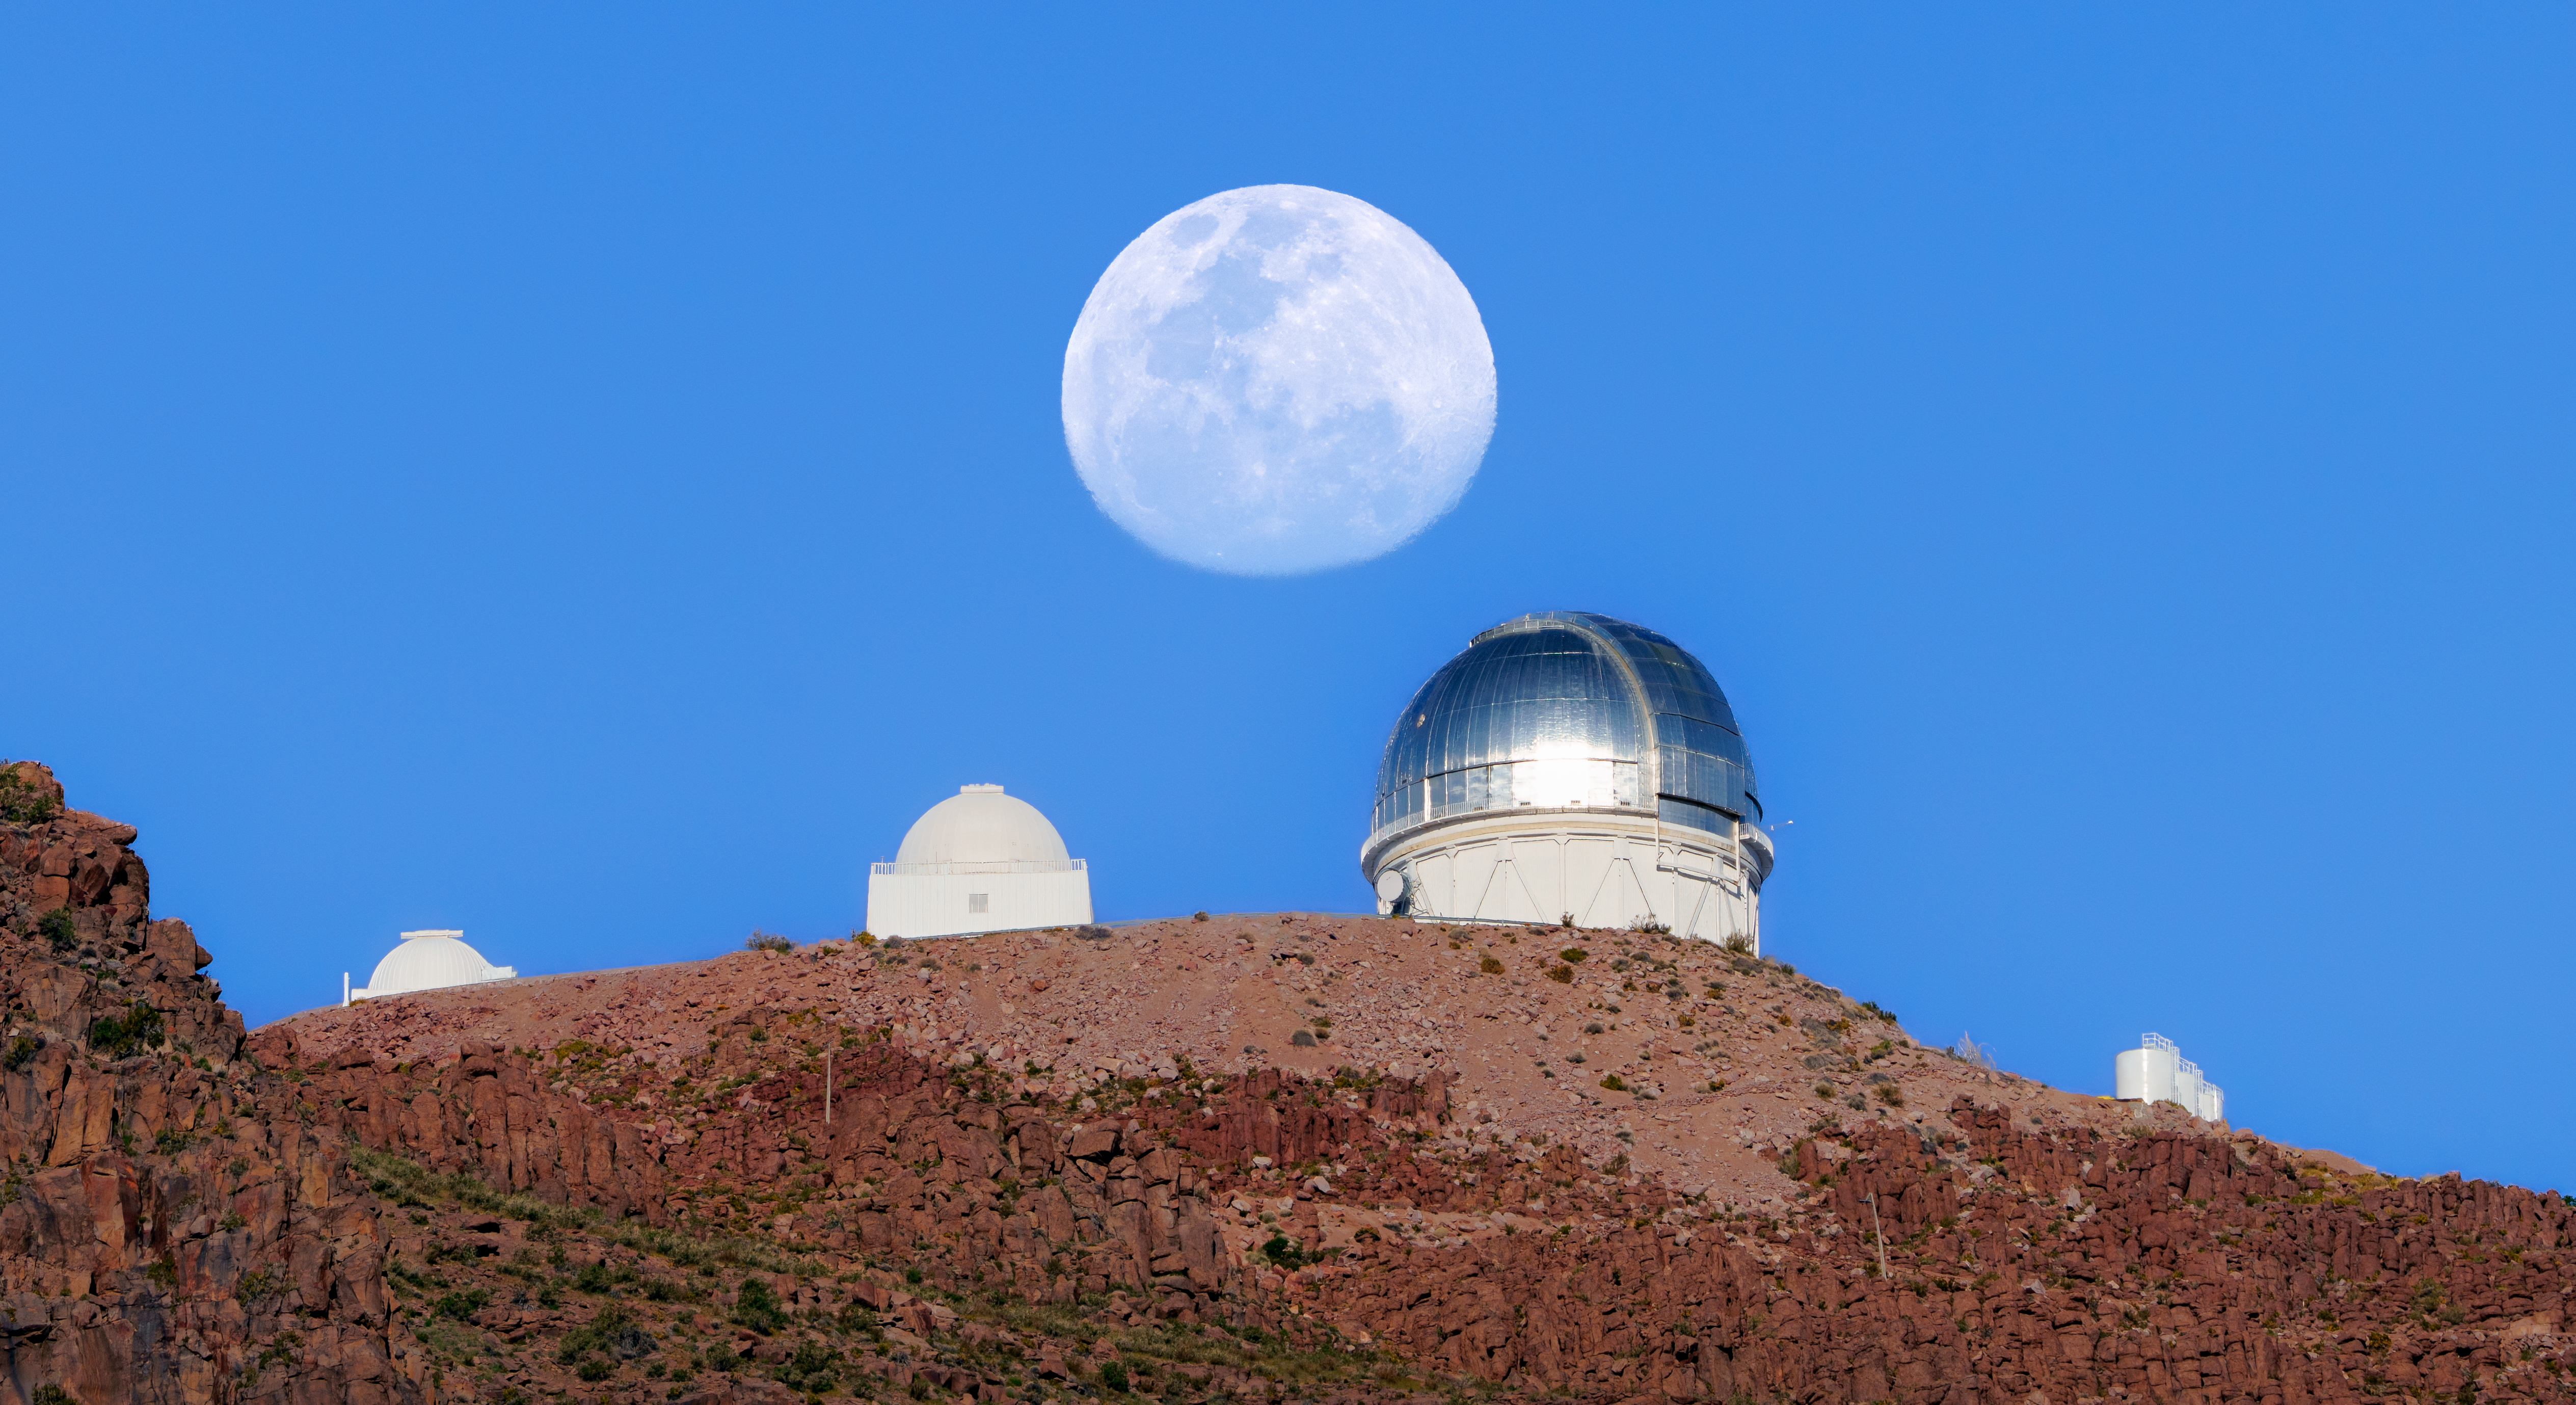

Moons and Mirrors at Cerro Tololo

Three domes peek out over the mountain in this image from U.S. National Science Foundation Cerro Tololo Inter-American Observatory (CTIO) in Chile, a Program of NSF NOIRLab. From left to right, we see the SMARTS–GSU 0.9-meter, the SMARTS–GSU 1.5-meter, and the NSF Víctor M. Blanco 4-meter telescopes. All of these domes — just like the brilliant gibbous Moon in the center of this image — are reflecting light from the Sun. On the far right is Las Tacas, the observer support station and workshop for CTIO.

Reflective domes, like the one on Blanco, help regulate the temperature inside the dome and around the telescope. Reflective materials not only reflect daytime heat, but also help keep the dome from getting too cold at night. Large differences in air temperature can make the air “wiggle,” like above a road on a hot day. That makes it difficult to capture crisp data, so the heat must be carefully managed.

Why not paint the dome white? White surfaces reflect more heat during the day than metallic ones. That’s why the domes housing the SMARTS Consortium telescopes are white. However, they can actually radiate heat away too efficiently at night — sometimes cooling faster than the surrounding air — and that can also make the air wiggle. This makes reflective coatings the preferred choice for many observatories.

Hernán Stockebrand, the photographer, is a NOIRLab Audiovisual Ambassador.

Credit: CTIO/NOIRLab/NSF/AURA/H. Stockebrand